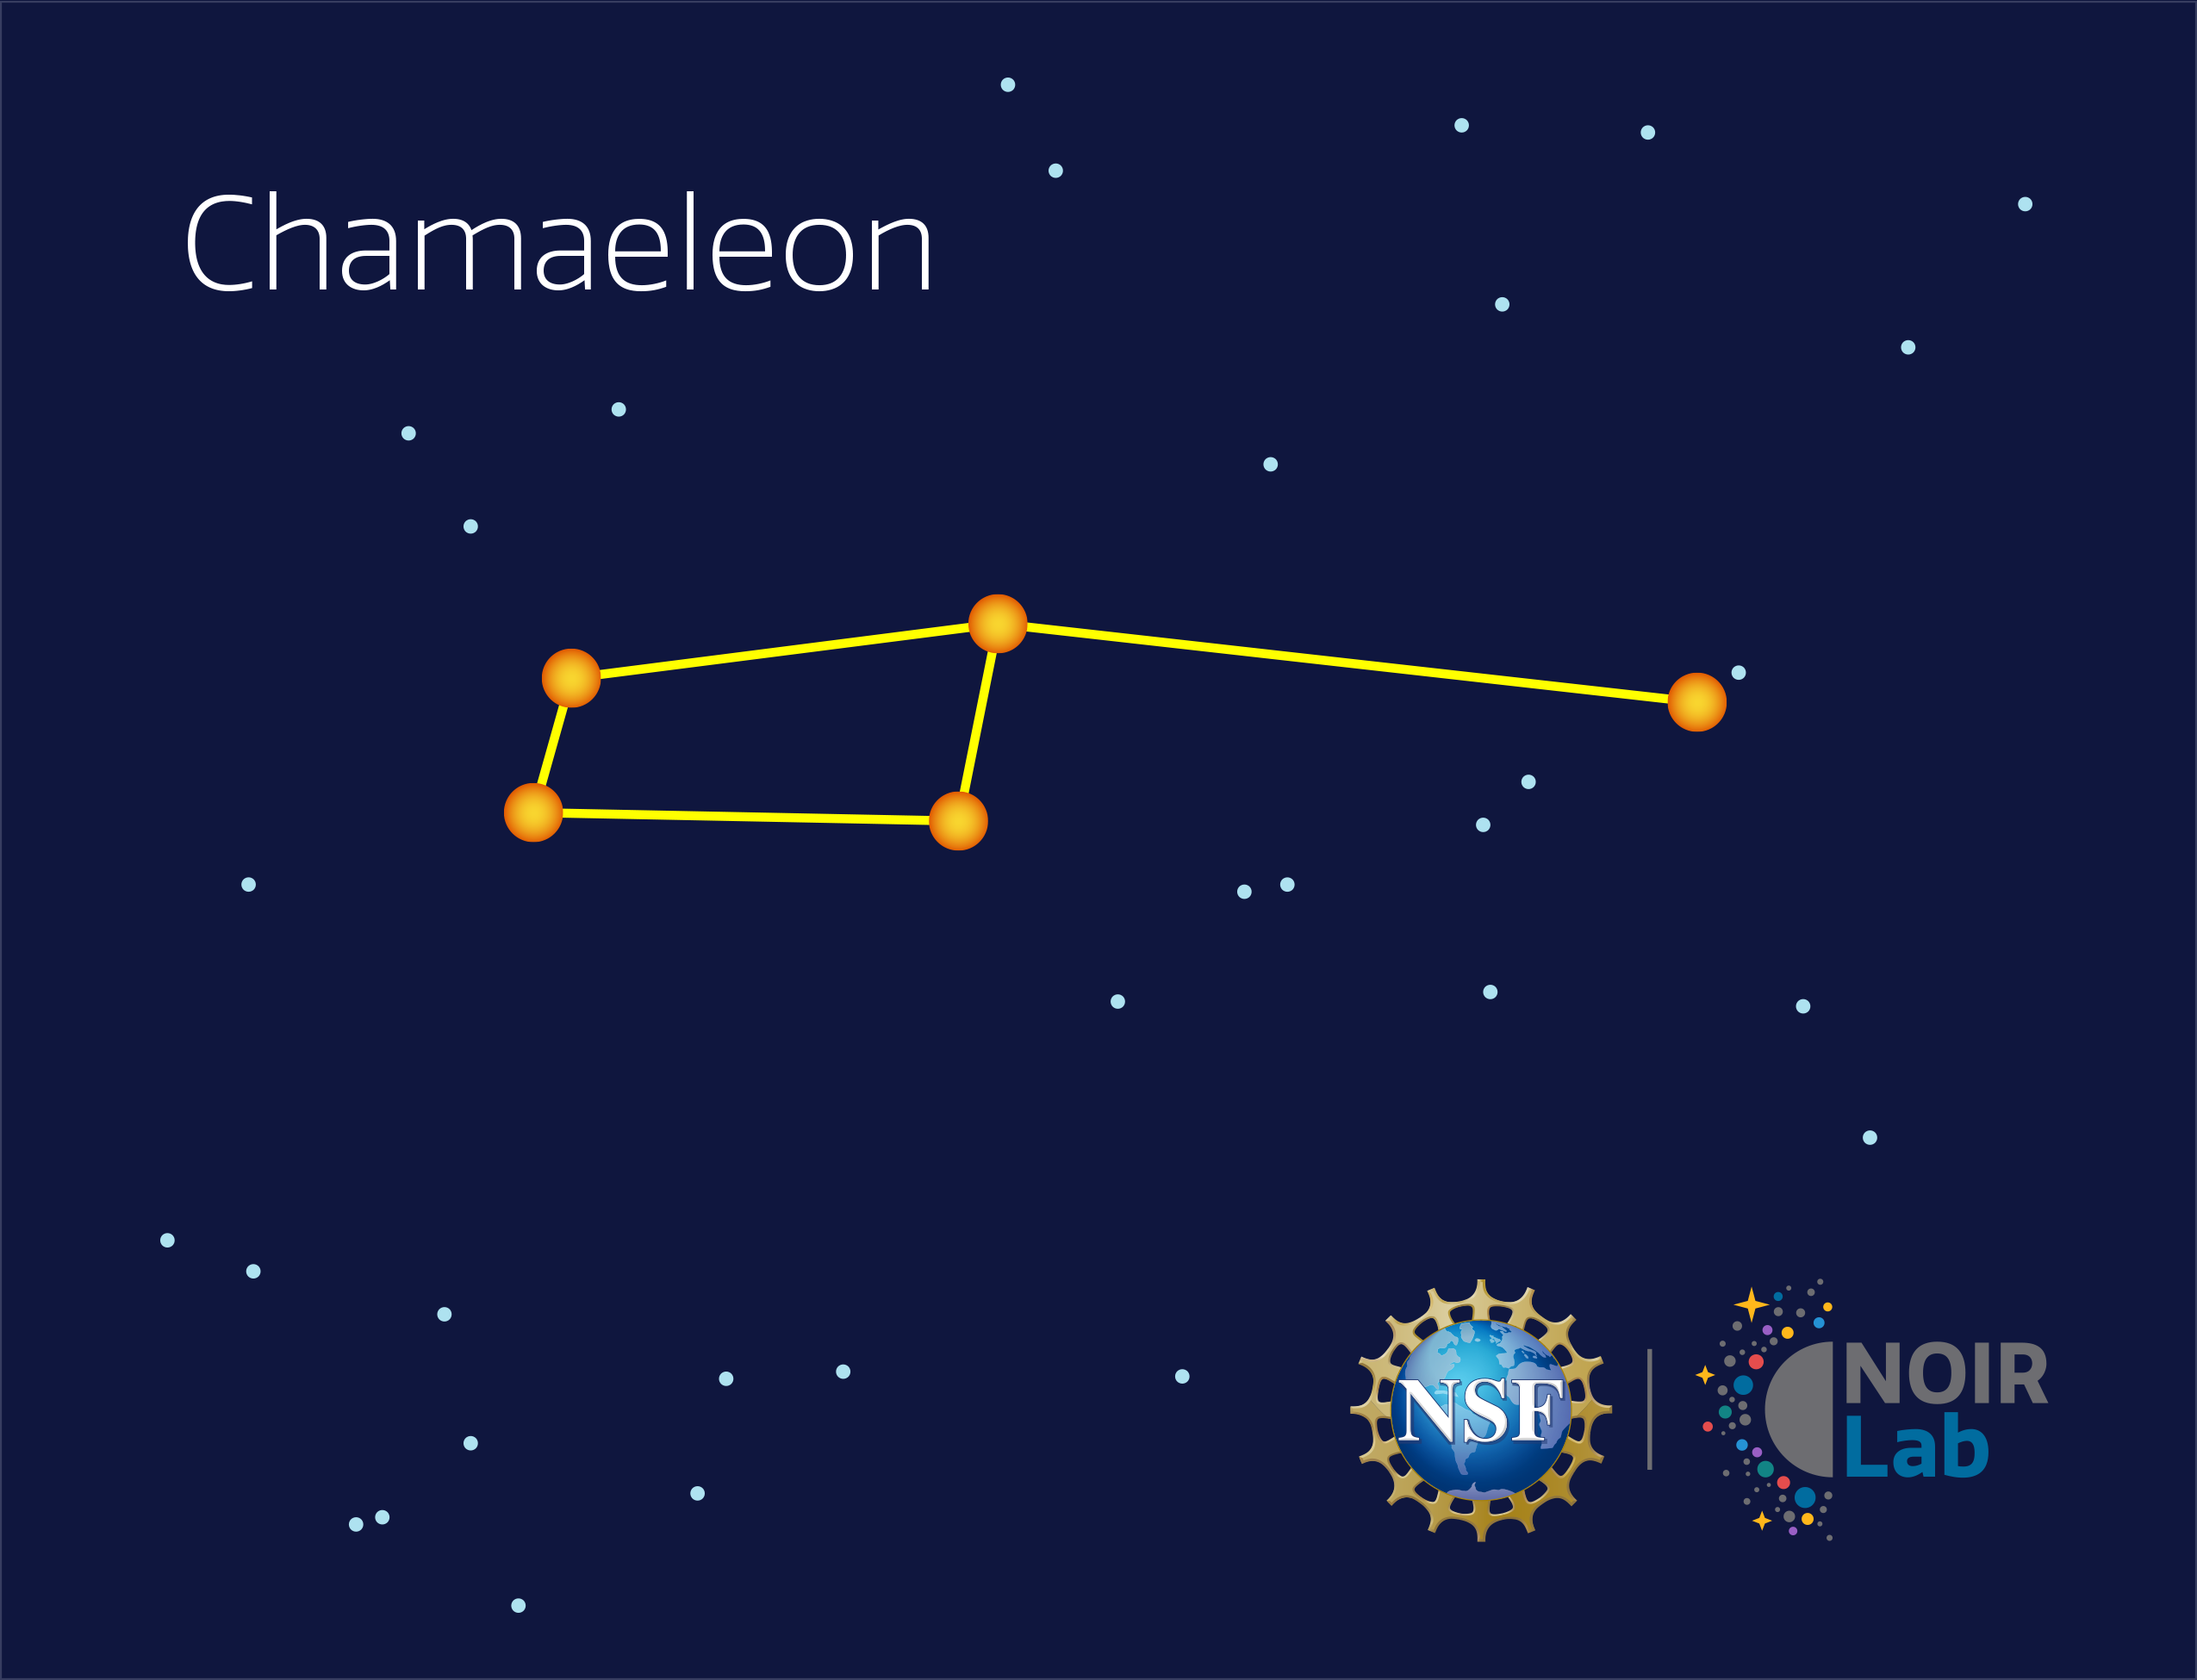

Chamaeleon

Credit: NOIRLab